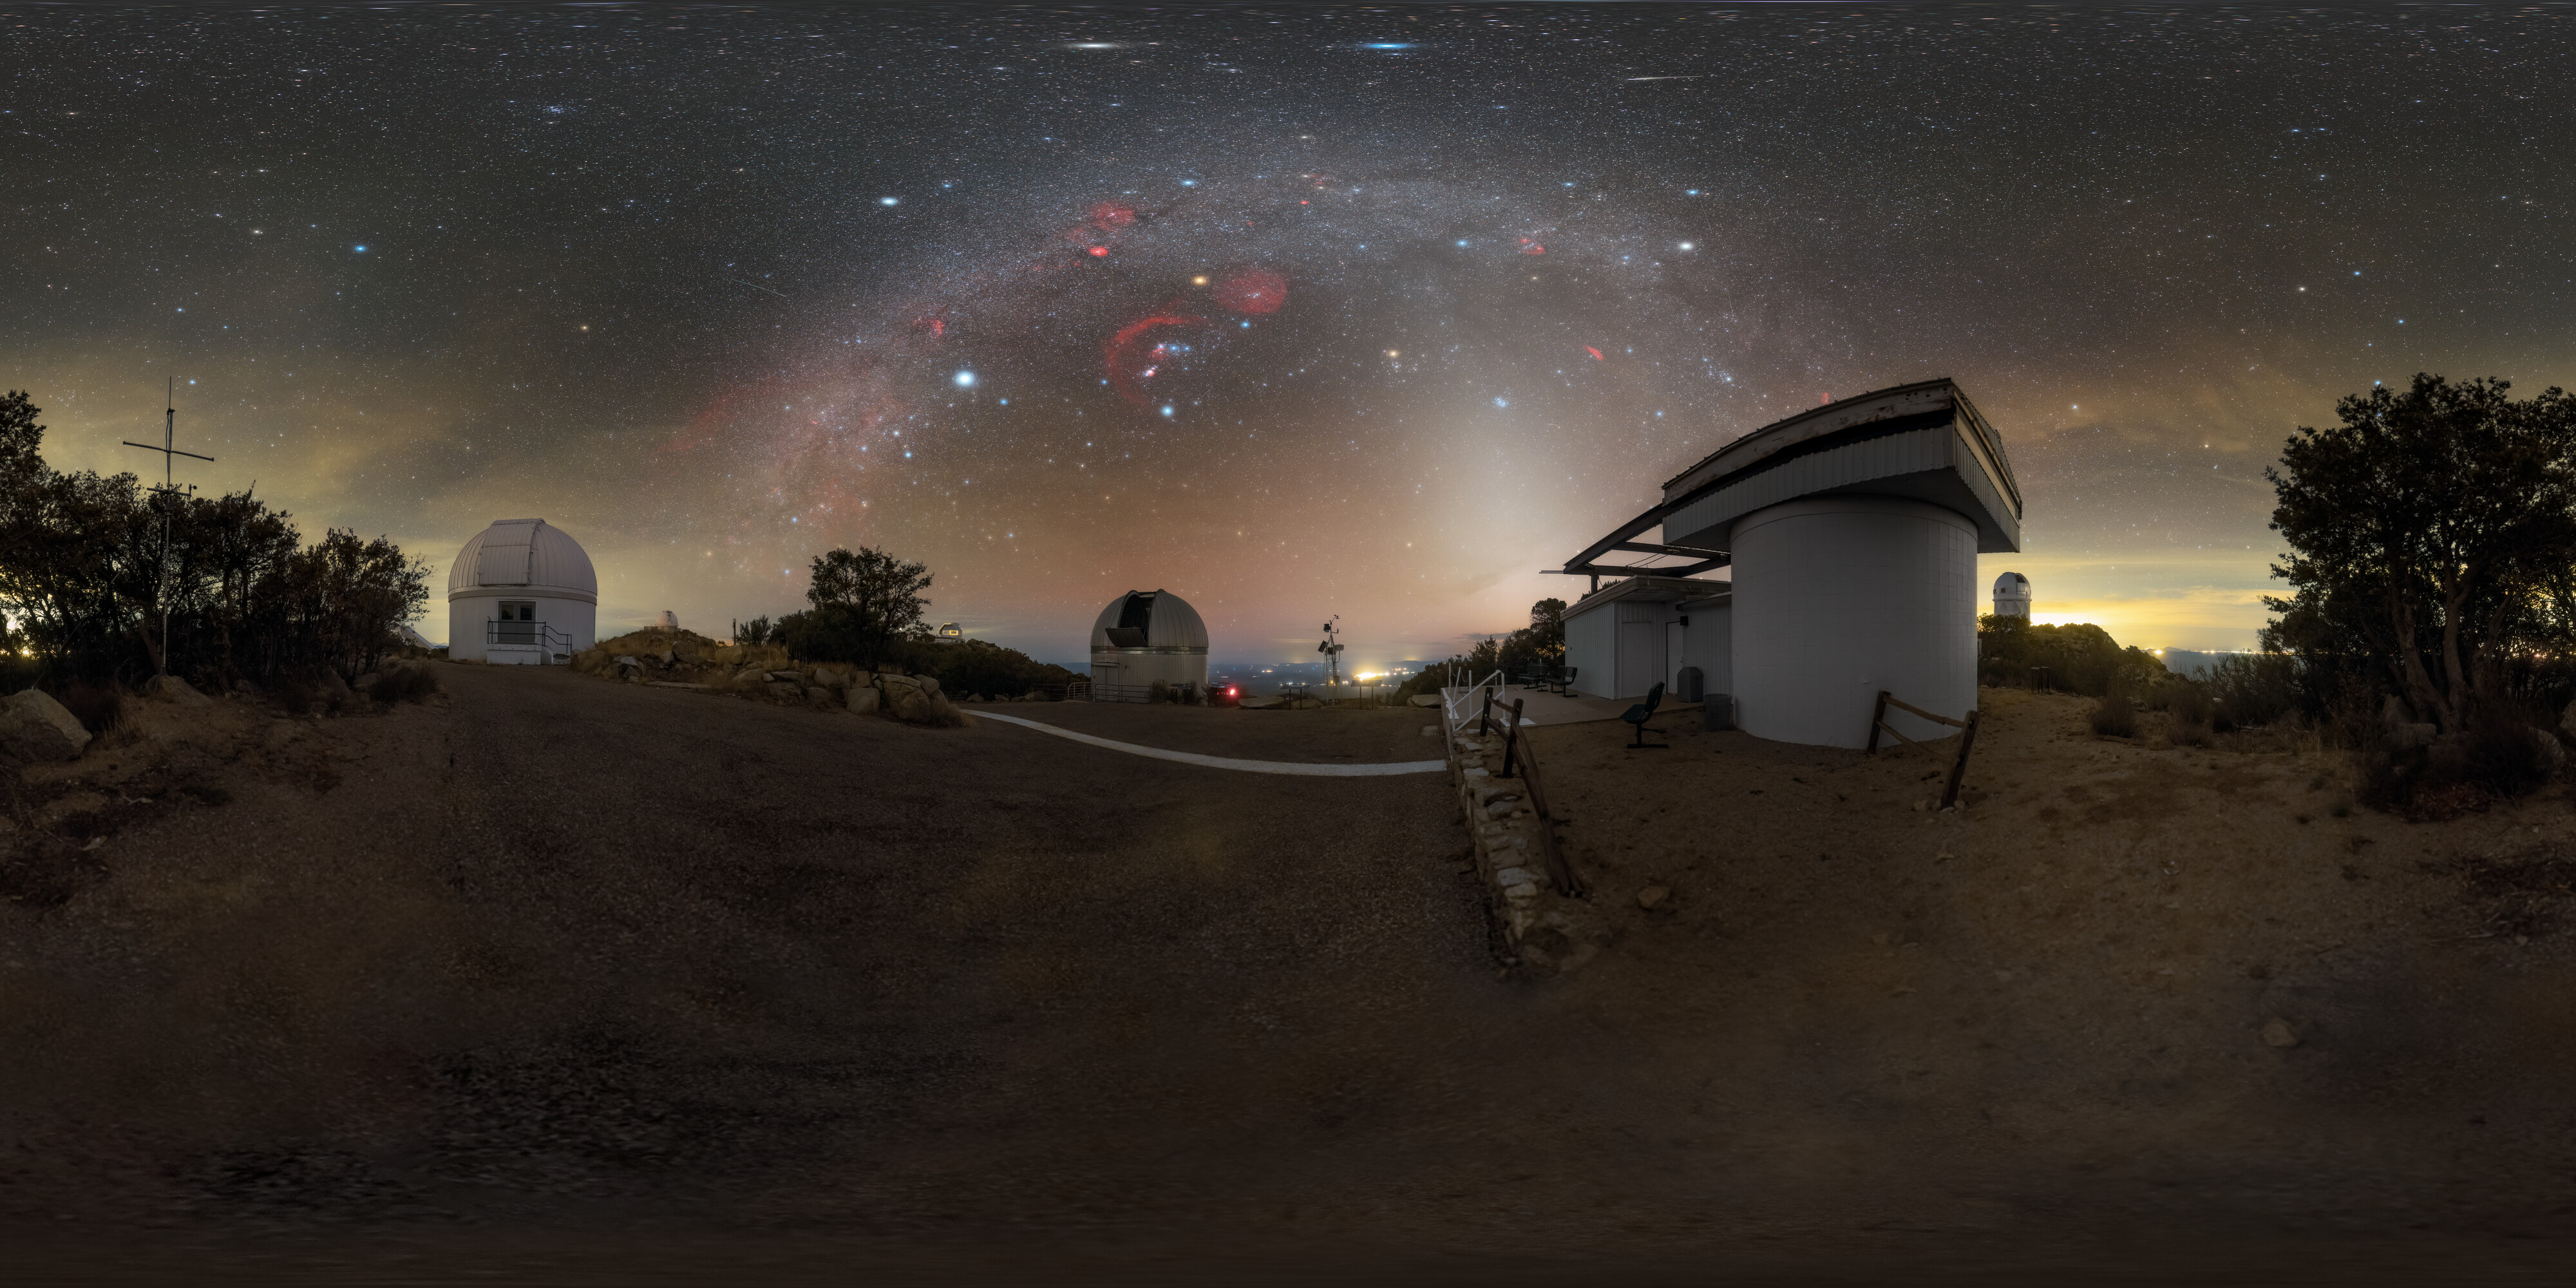

Renewal and Discovery at Kitt Peak

Arizona’s night skies are perfect for stargazing, thanks to infrequent clouds, high elevation, and strict light pollution controls. This breathtaking shot shows the Milky Way above U.S. National Science Foundation Kitt Peak National Observatory (KPNO), a Program of NSF NOIRLab. KPNO is the largest assembly of optical instruments in the northern hemisphere and is a leading site for astronomical research. The Burrell Schmidt telescope on the left was relocated to KPNO from Case Western Reserve University to escape the increasing light pollution in Cleveland, Ohio. In the middle is the 0.9-meter SARA Kitt Peak Telescope. It was originally known as the No. 1 36-inch telescope of the predecessor of NOIRLab, National Optical Astronomy Observatories (NOAO), but today the telescope is operated by the Southeastern Association for Research in Astronomy, a consortium of universities throughout the southeast United States. This group combines their resources to support astronomical research by their faculty and students. On the right is the Visitor Center Roll Off Roof Observatory that’s used to show the night sky to members of the public during outreach programs. These science and education programs make KPNO a center for pioneering research and public education under Arizona’s incredible skies.

This photo was taken during the NOIRLab 2022 Photo Expedition to all the NOIRLab sites. Petr Horálek, the photographer, is a NOIRLab Audiovisual Ambassador.

Credit: CTIO/NOIRLab/NSF/AURA/P. Horálek (Institute of Physics in Opava)